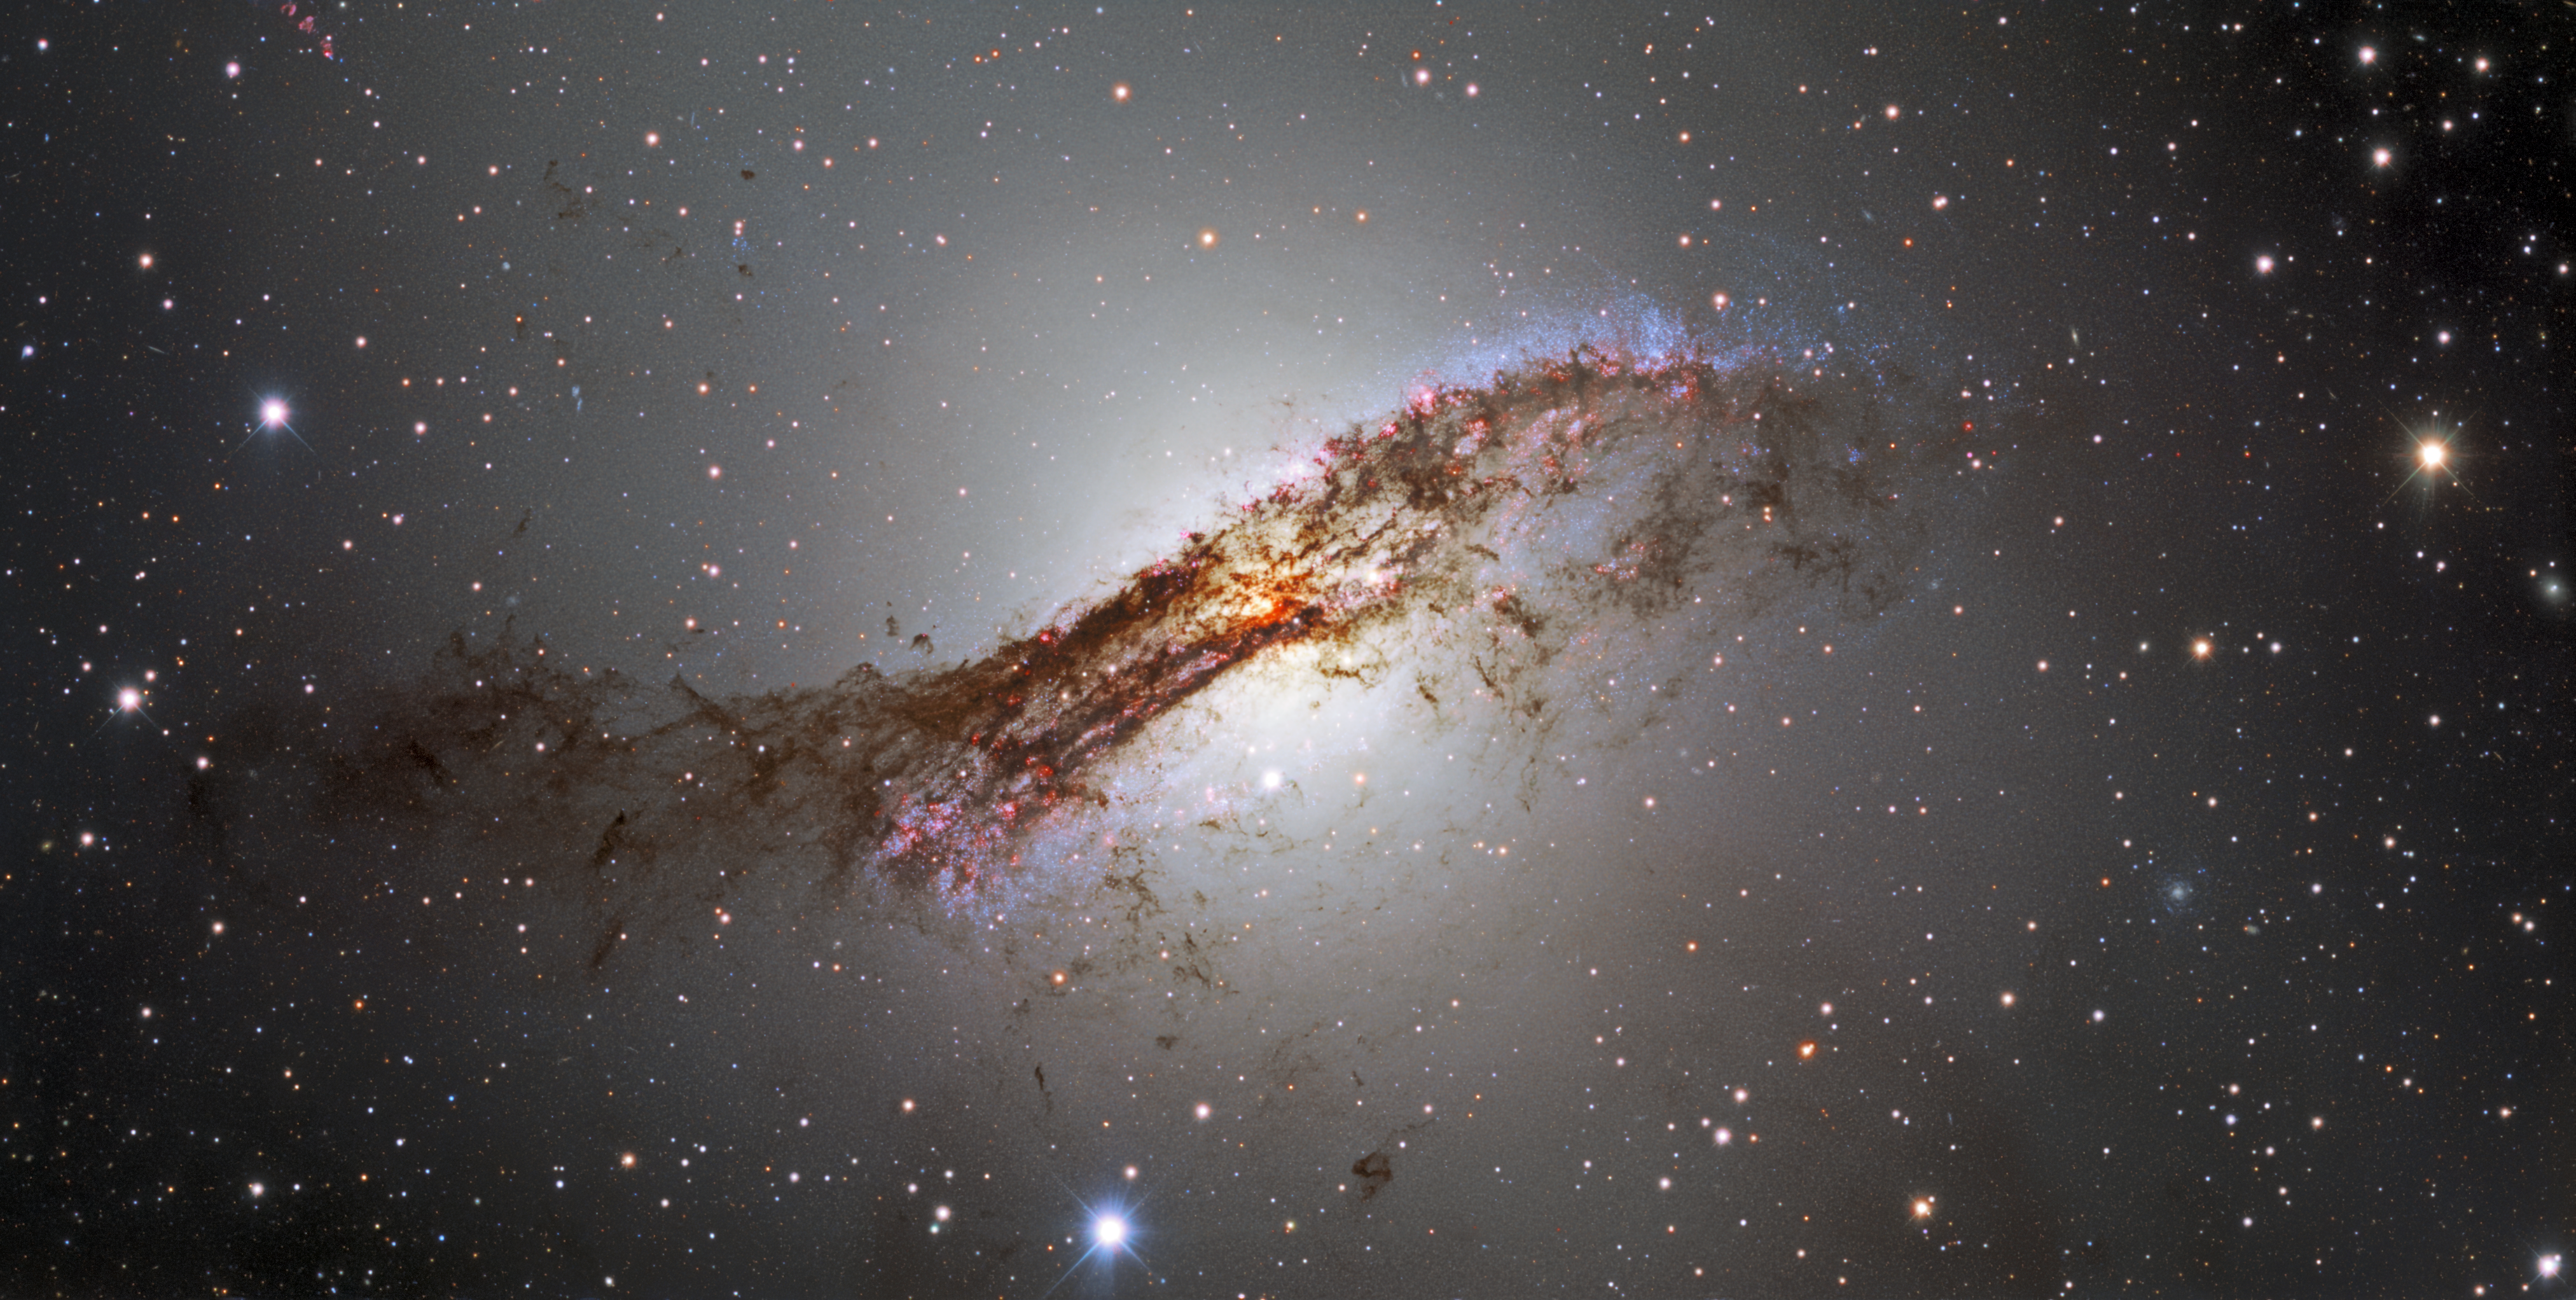

Centaurus A captured by the Dark Energy Camera

The galaxy Centaurus A, which lies over 12 million light-years away in the direction of the southern-hemisphere constellation Centaurus (The Centaur), is the leading light of this striking image. This image provides a spectacular view of the luminous glow of stars and dark tendrils of dust that hide the bright center of the galaxy. This dust is the result of a past galactic collision, in which a giant elliptical galaxy merged with a smaller spiral galaxy. As well as large amounts of gas and dust, Centaurus A’s dust lane contains widespread star formation, as indicated by the red clouds of hydrogen and by the large numbers of faint blue stars visible at each end of the dust lane. Zoom into the image to see more.

Credit: CTIO/NOIRLab/DOE/NSF/AURA Acknowledgments: PI: M. Soraisam (University of Illinois at Urbana-Champaign/NSF NOIRLab) Image processing: T.A. Rector (University of Alaska Anchorage/NSF NOIRLab), M. Zamani (NSF NOIRLab) & D. de Martin (NSF NOIRLab)